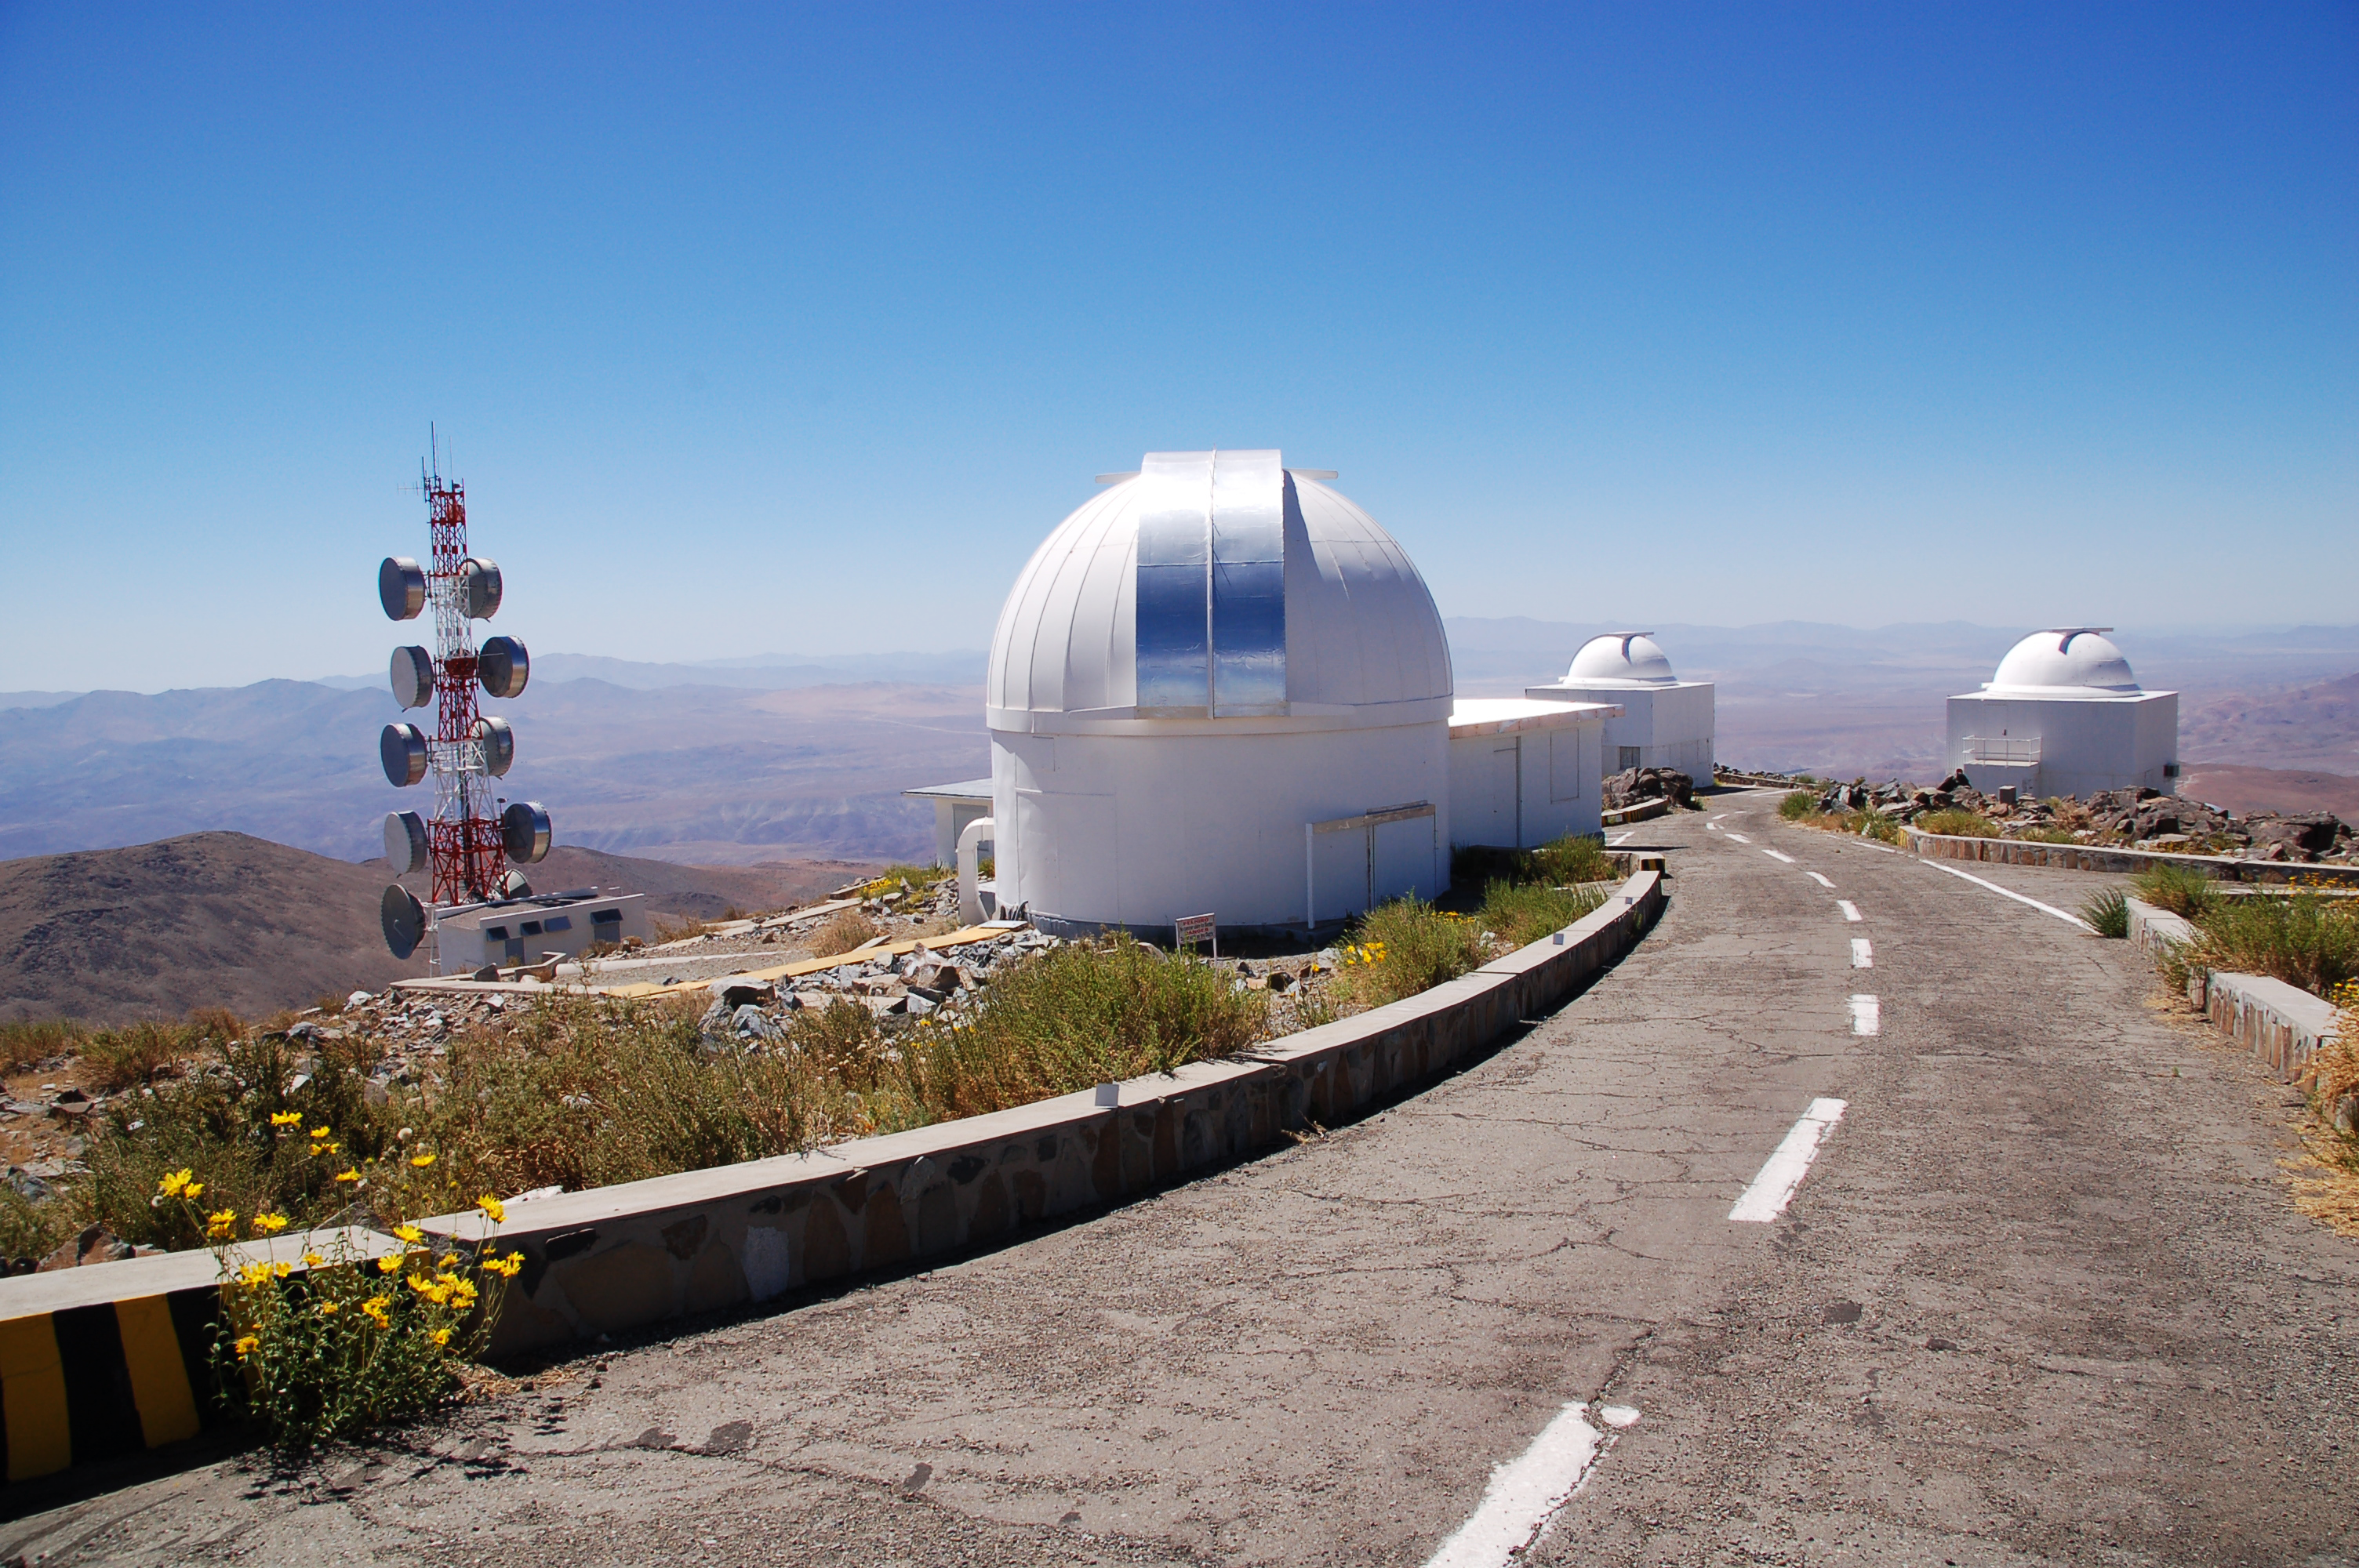

Smaller telescopes at La Silla Observatory

Some of the smaller, decommissioned telescopes at ESO's La Silla Observatory. La Silla, in the southern part of the Atacama desert, 600 km north of Santiago de Chile, was ESO's first observation site. The telescopes there are 2400 metres above sea level, providing excellent observing conditions. The telescopes visible are the Bochum 0.61-metre telescope and the Dutch 0.9-metre telescope.

Credit: ESO